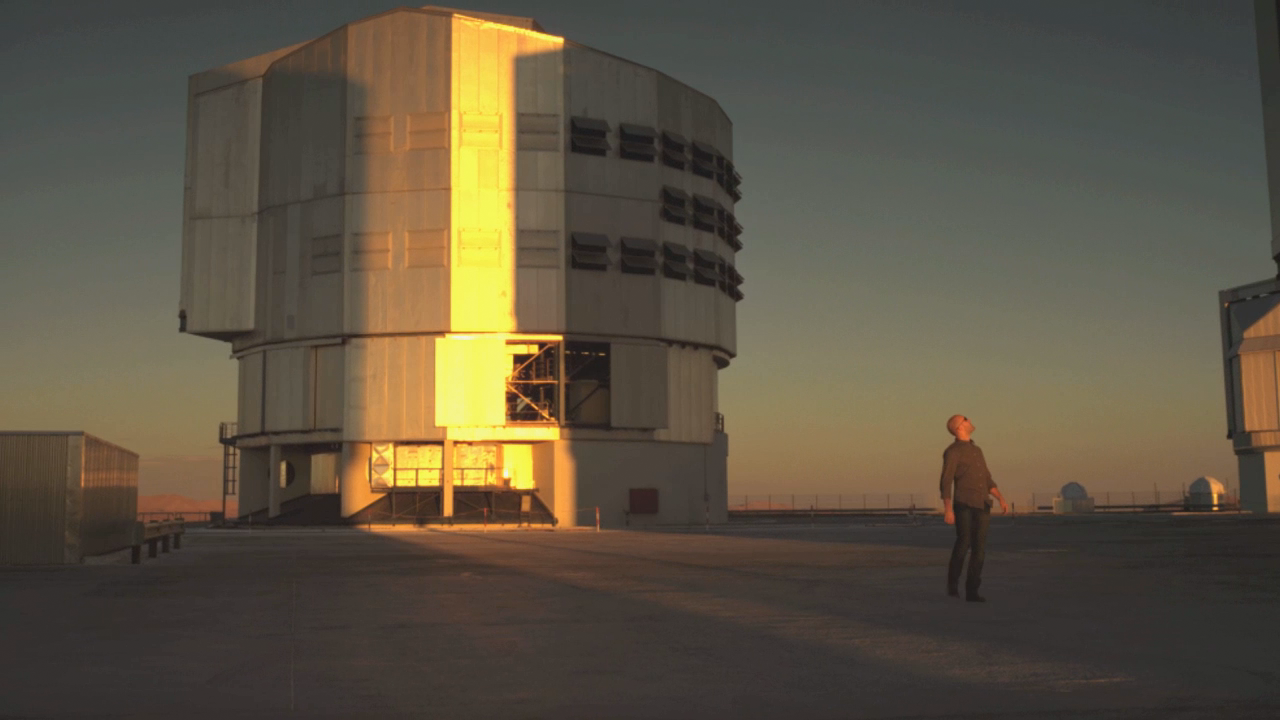

Screenshot from the trailer for the IMAX® 3D movie Hidden Universe

The image shows a screenshot from the trailer for the 3D production Hidden Universe, which was released in IMAX® theatres and giant-screen cinemas around the globe. Hidden Universe was produced by the Australian production company December Media in association with Film Victoria, Swinburne University of Technology, MacGillivray Freeman Films and ESO.

Read more about the movie here.

Credit: December Media/Film Victoria/Swinburne University of Technology/MacGillivray Freeman Films/ESO